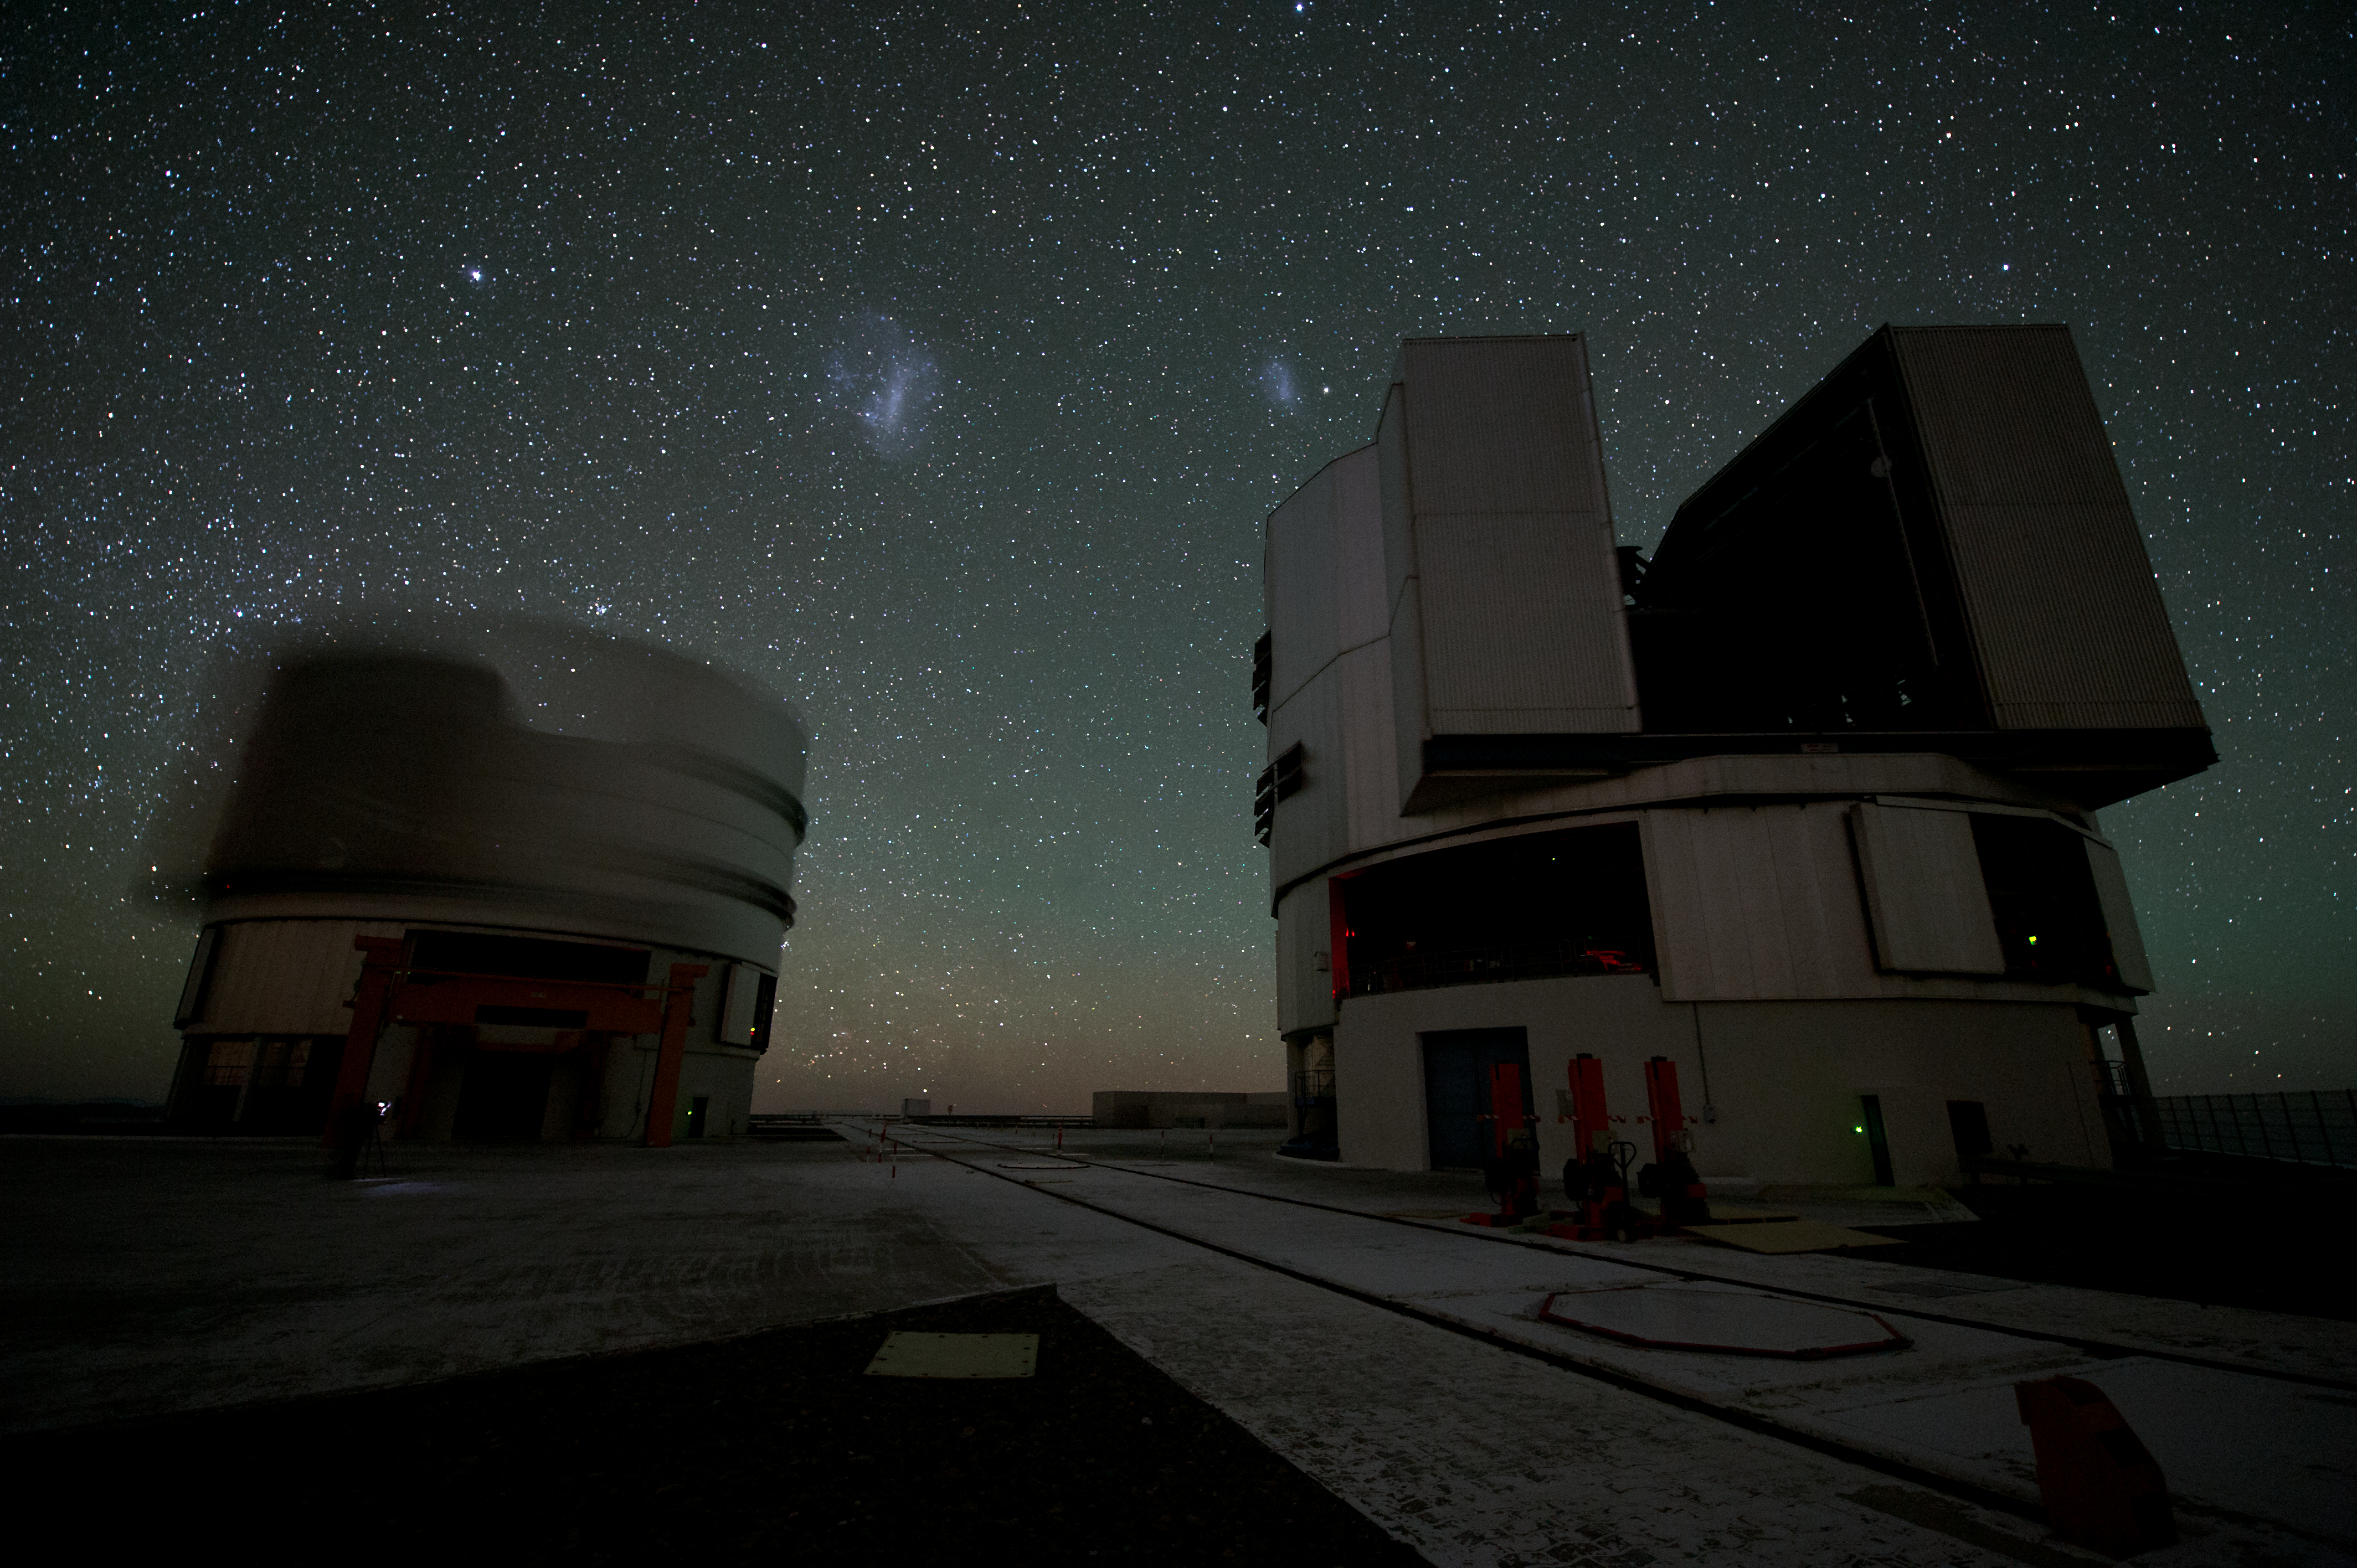

Spinning into action

The Unit Telescope on the left is spinning round to observe a new astronomical object, leading to the "blurring" effect due to the long exposure used to produce the photograph.

Credit: ESO/C. Malin